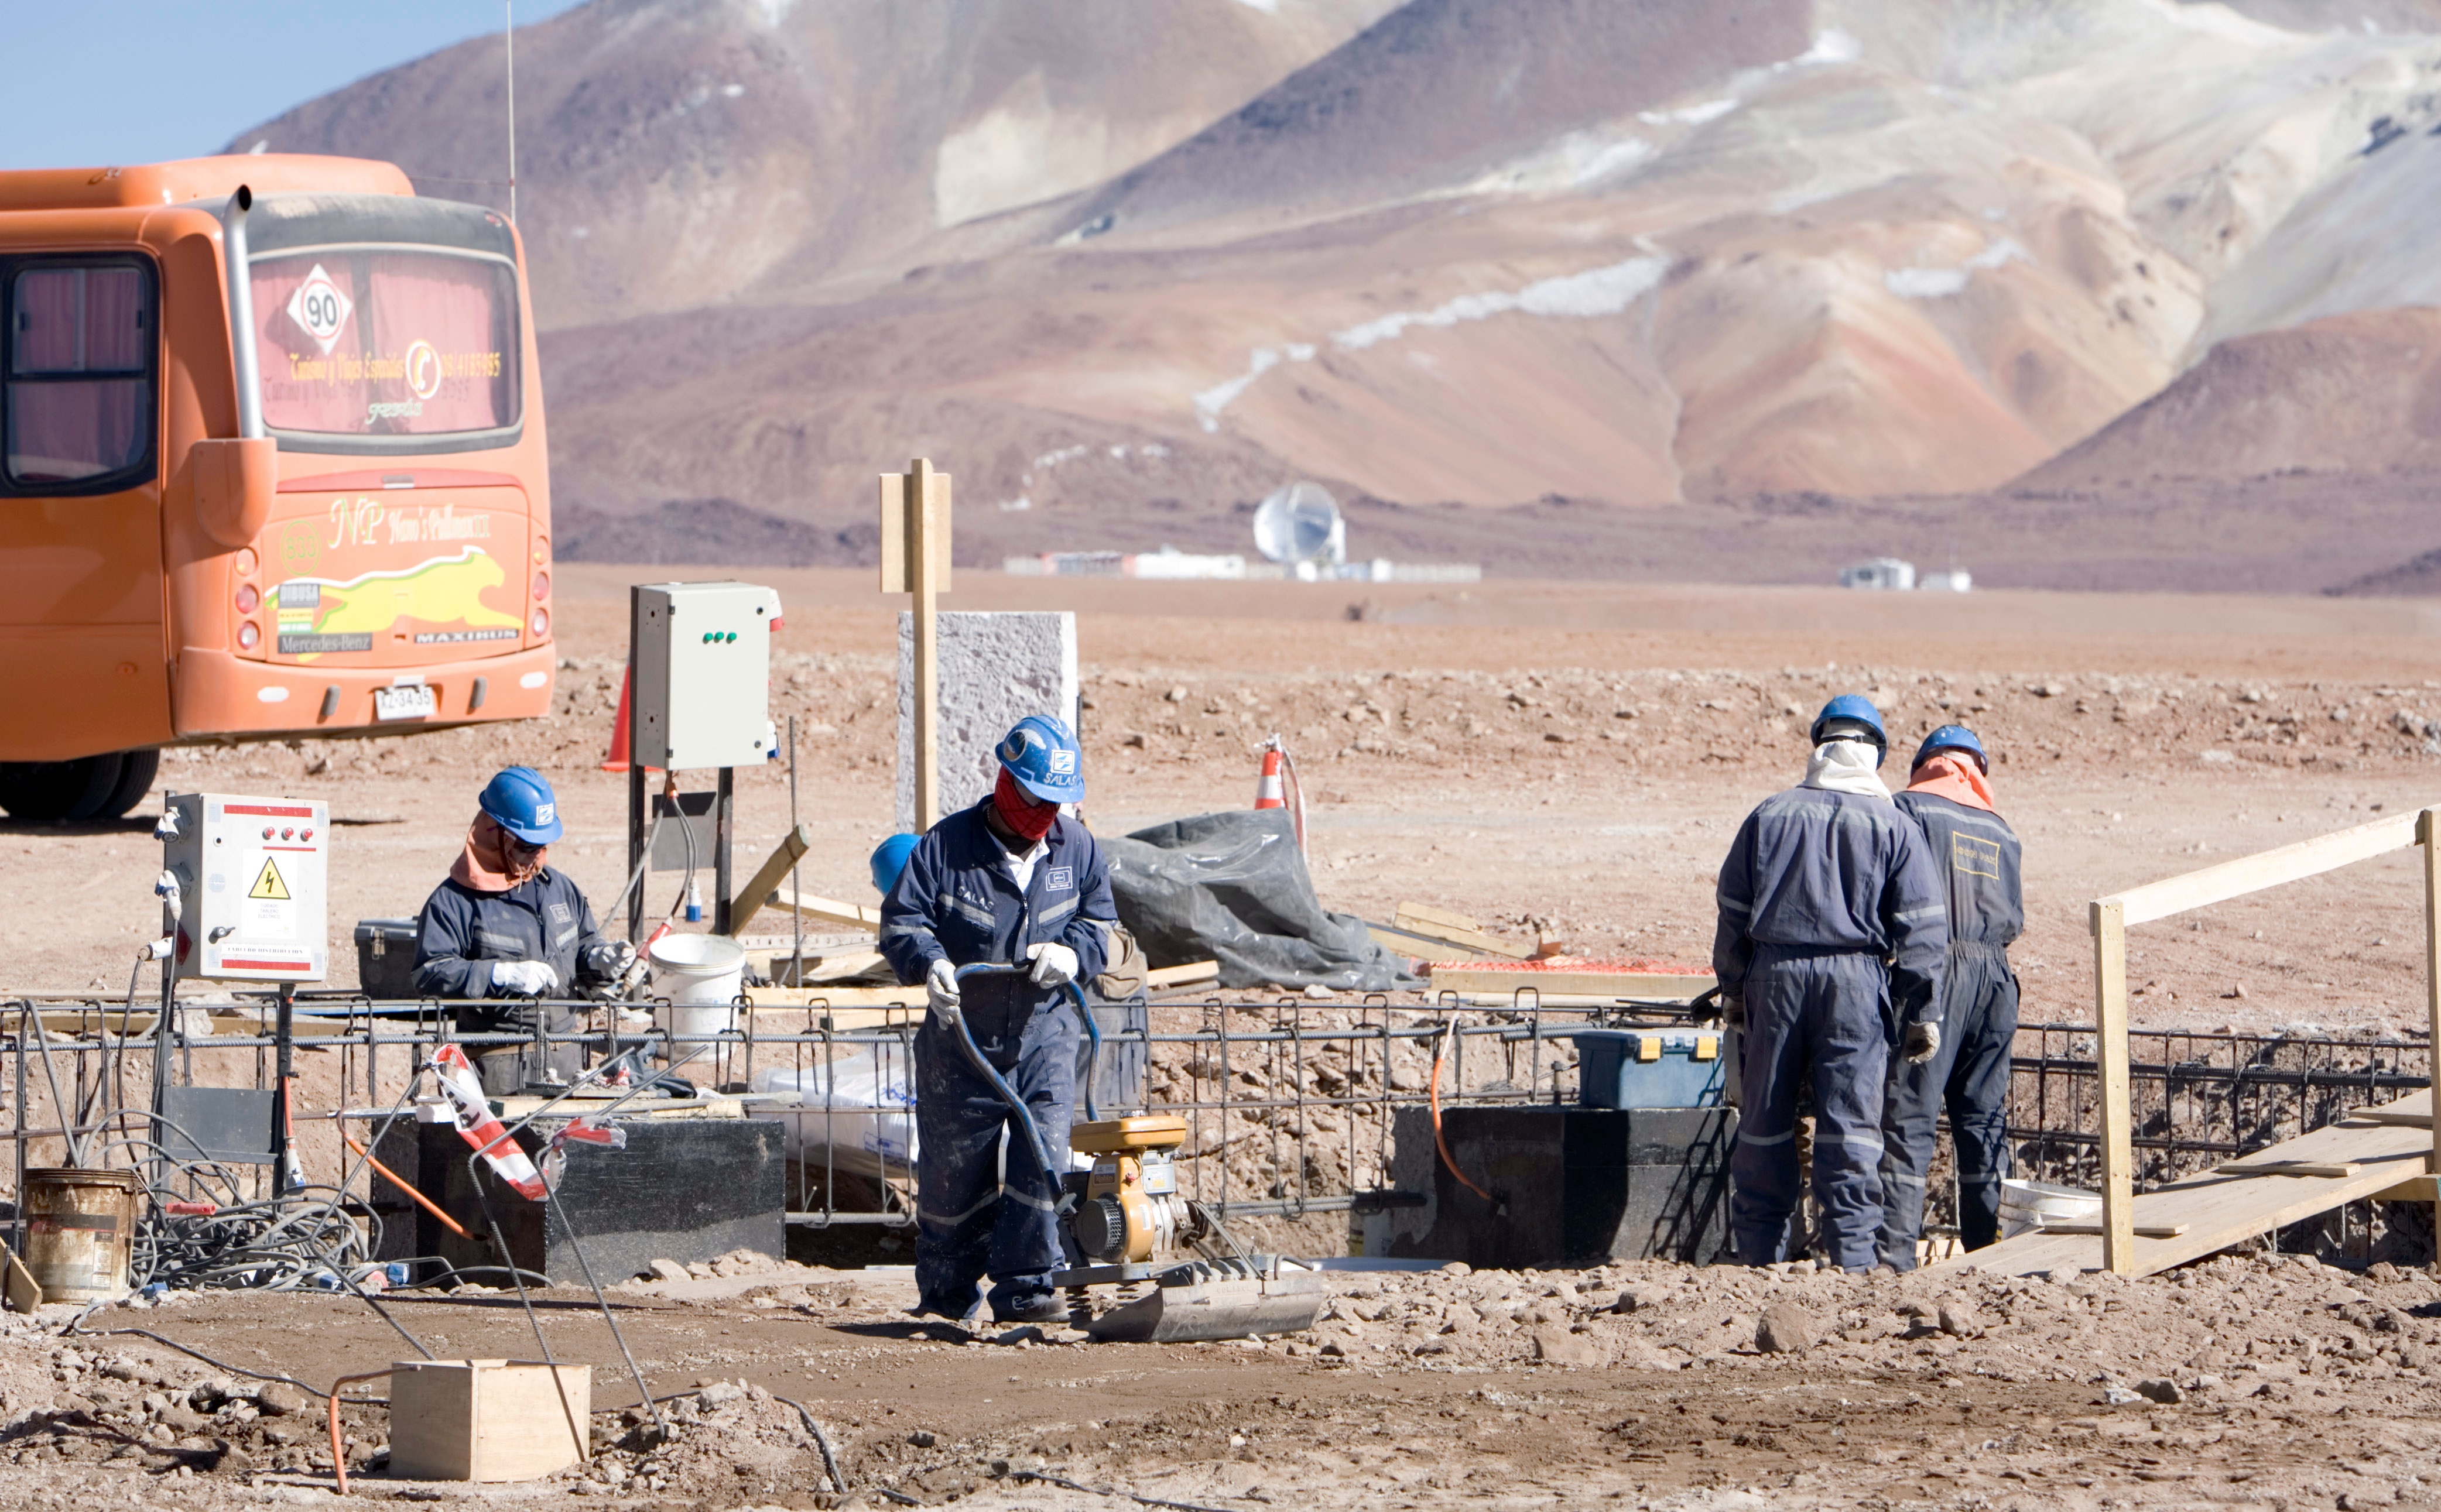

Start of construction in the AOS

Start of construction in the AOS.

Credit: ALMA (ESO / NAOJ / NRAO)